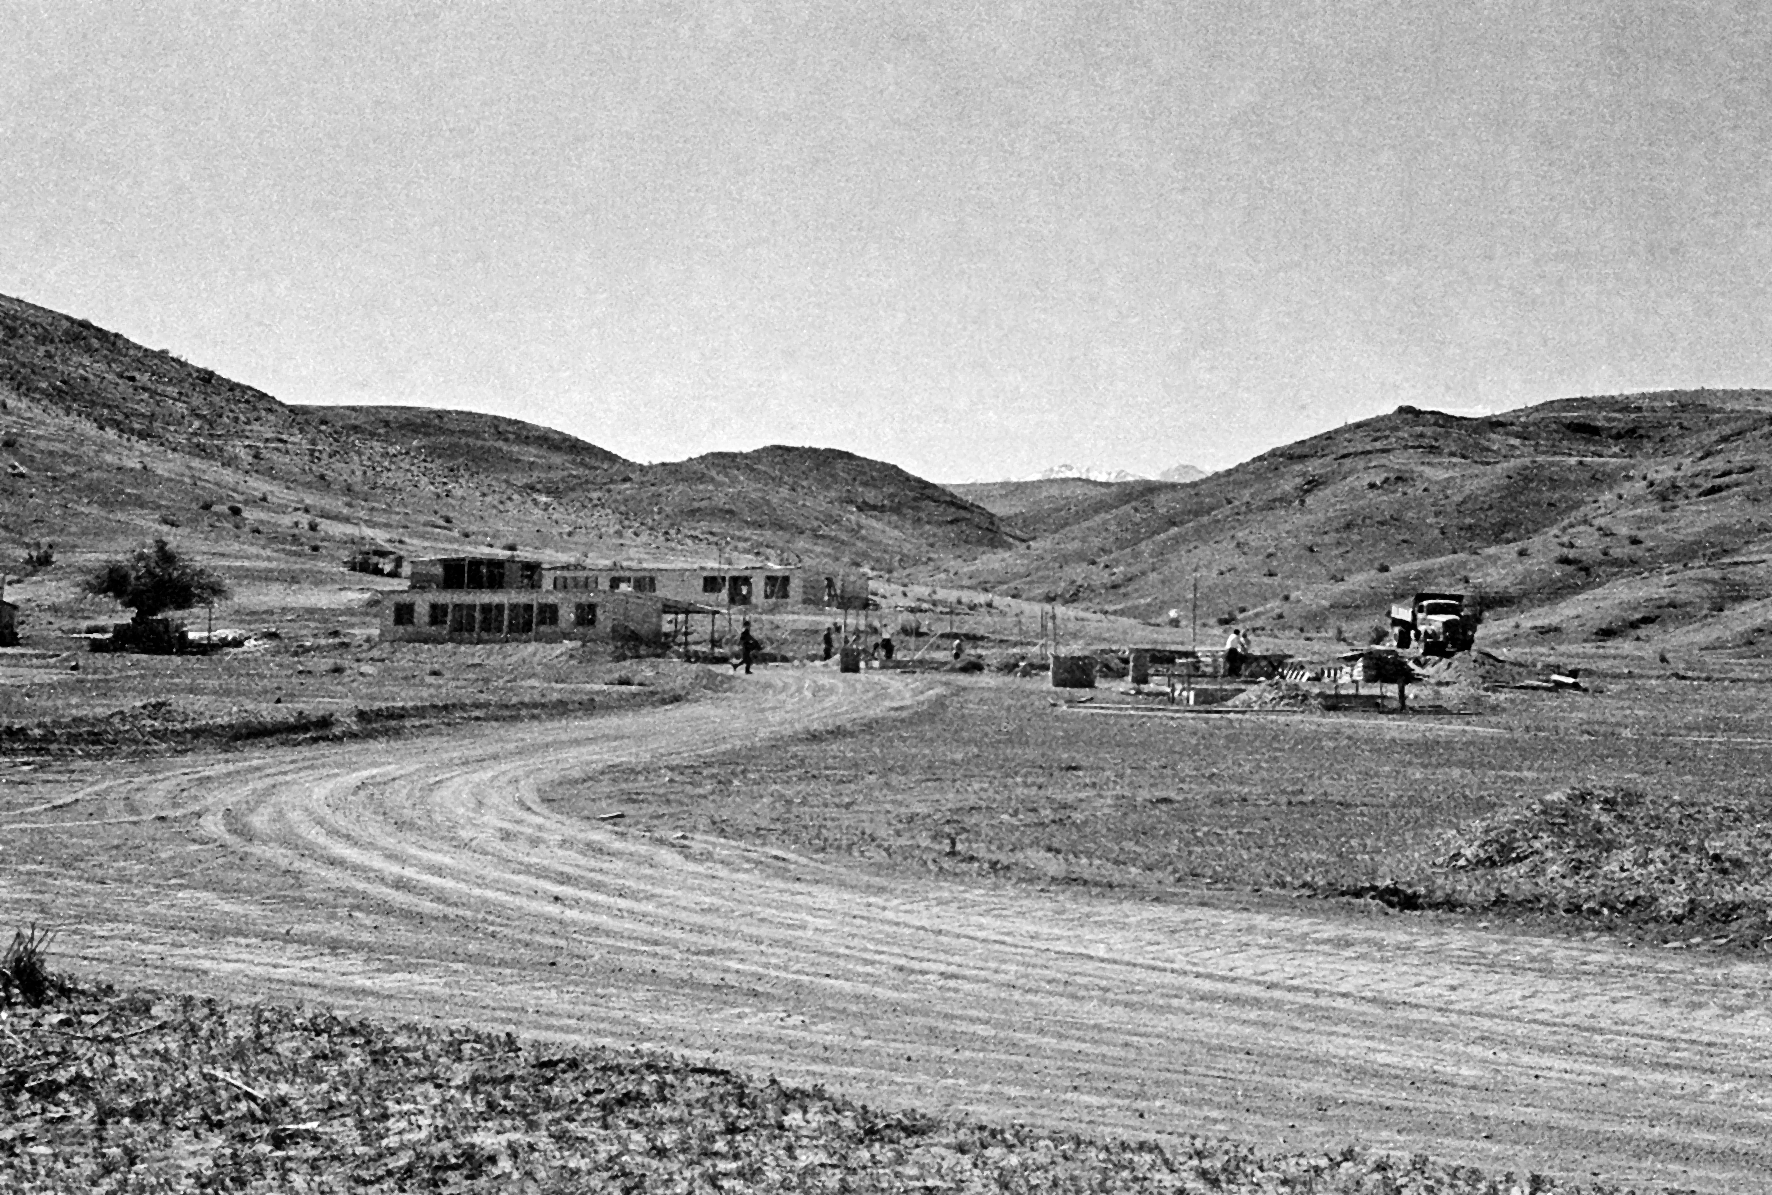

General view of the Pelicano Camp, the entrance to La Silla

Early works at the Pelicano Camp, the entrance to La Silla observatory.

Credit: ESO